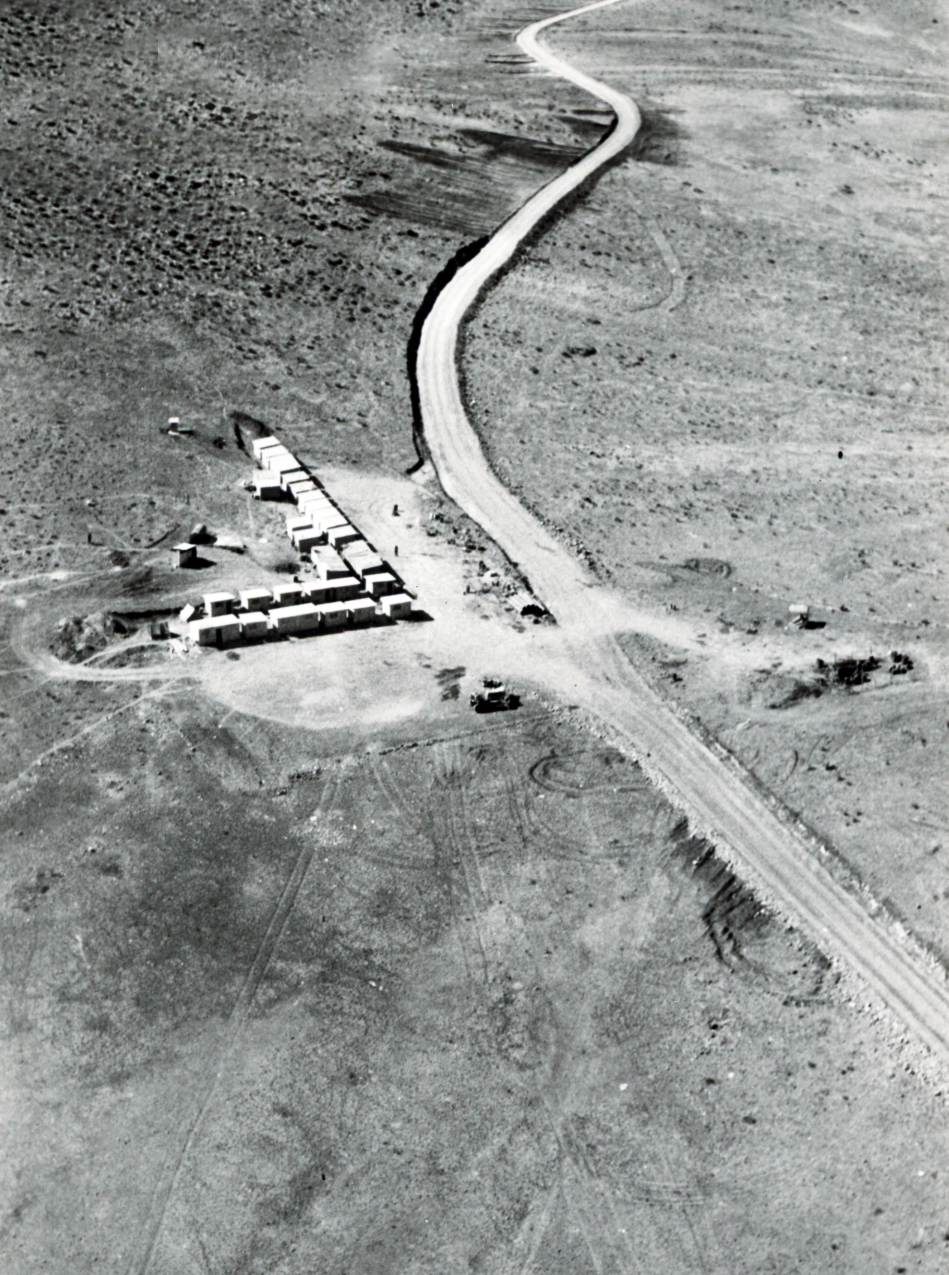

Aerial view of La Silla Observatory, 1966

This photograph shows an aerial view of the La Silla Observatory as it was in 1966. The first staff quarters are located along the access road.

Credit: ESO/R. Holder